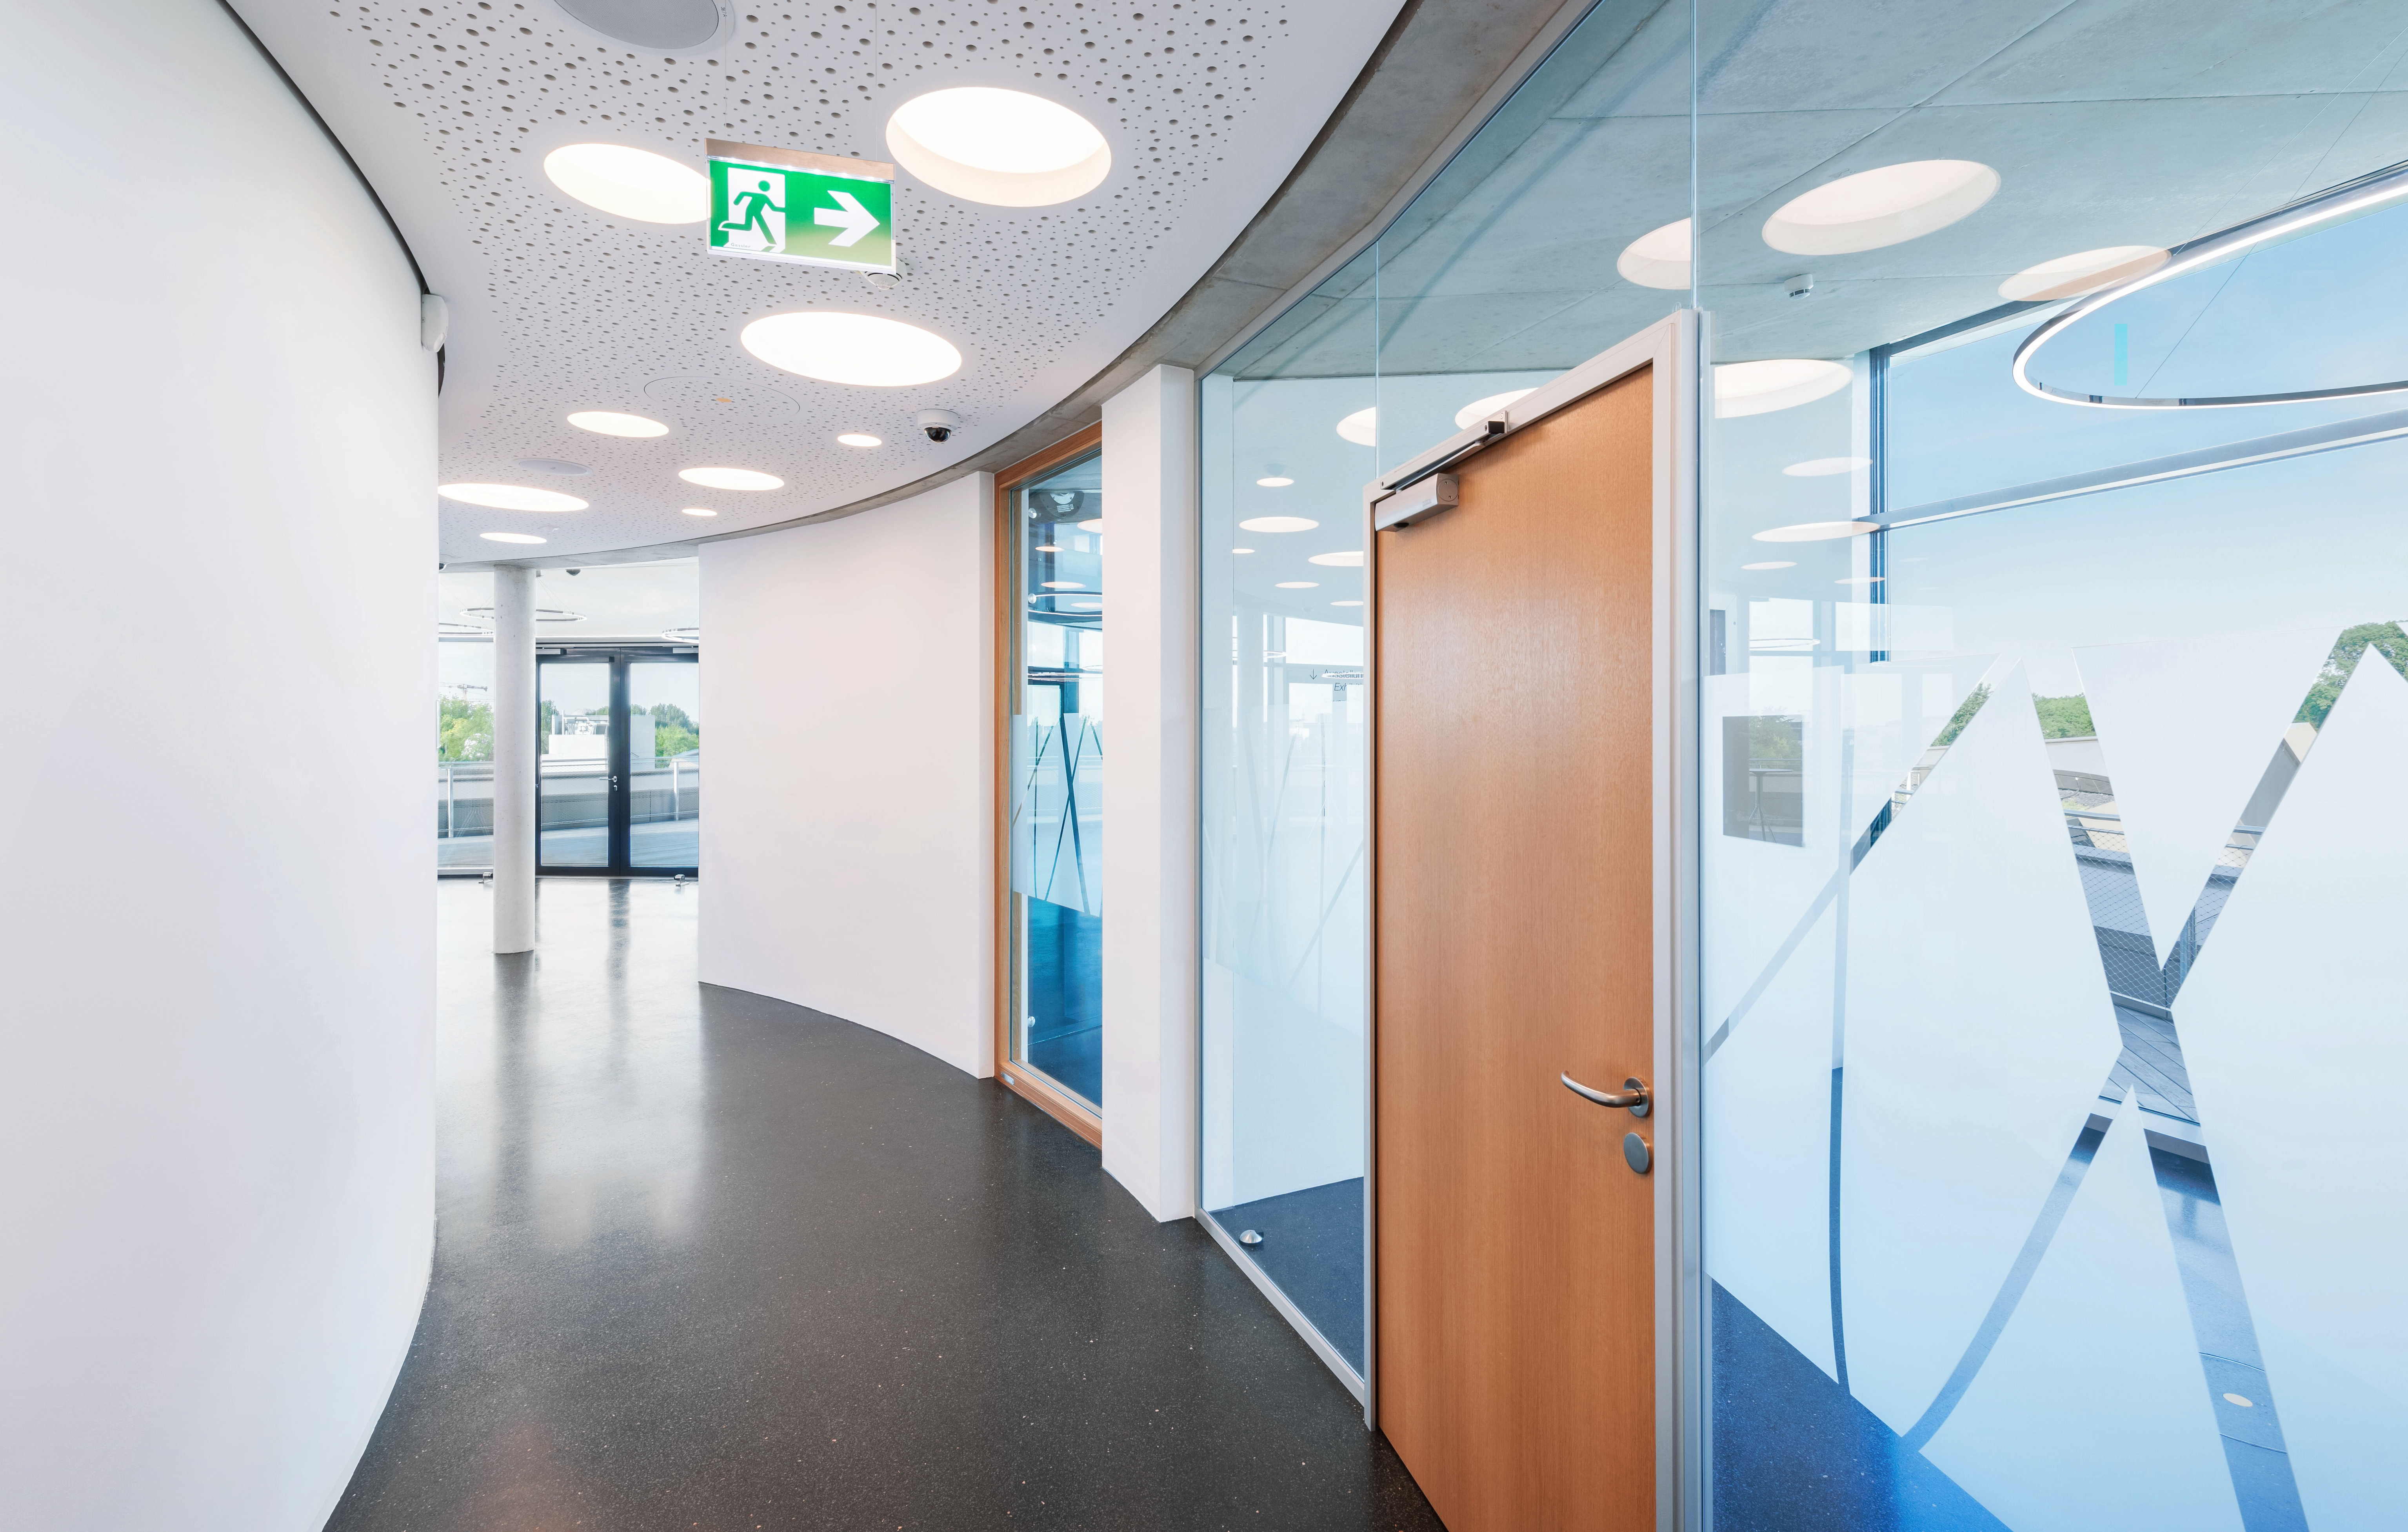

ESO Supernova Corridor

An image of a corridor on the third floor of the ESO Supernova Planetarium & Visitor Centre. It's bright and clean design reflects the mood of the spaces it provides access too, including the Supernova's seminar room, foyer, and rooftop terrace.

Credit: Brillux, Sven Rahm Fotografie